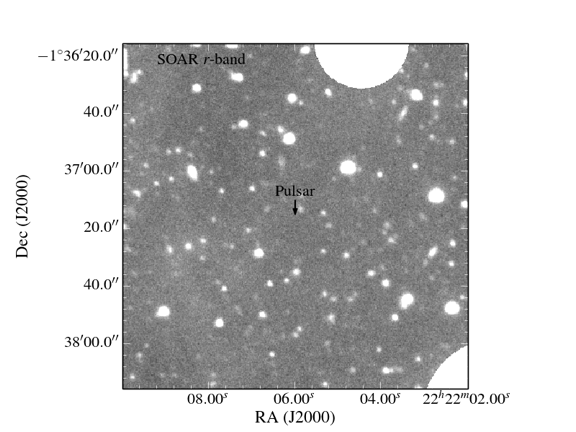

The Coolest Known White Dwarf: A Diamond in the Sky?

An image taken in visible light at the SOAR telescope of the field of the pulsar/white dwarf pair. There is no evidence for the white dwarf at the position of the pulsar in this deep image, indicating that the white dwarf is much fainter, and therefore cooler, than any such known object. (The two large white circles mask bright, overexposed stars.)

Credit: NOIRLab